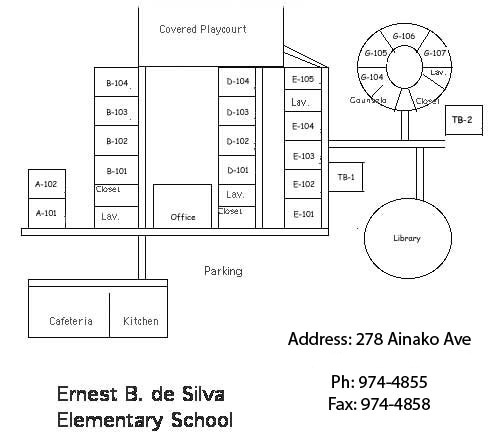

Ernest B. De Silva Elementary Map

Credit: NOIRLab